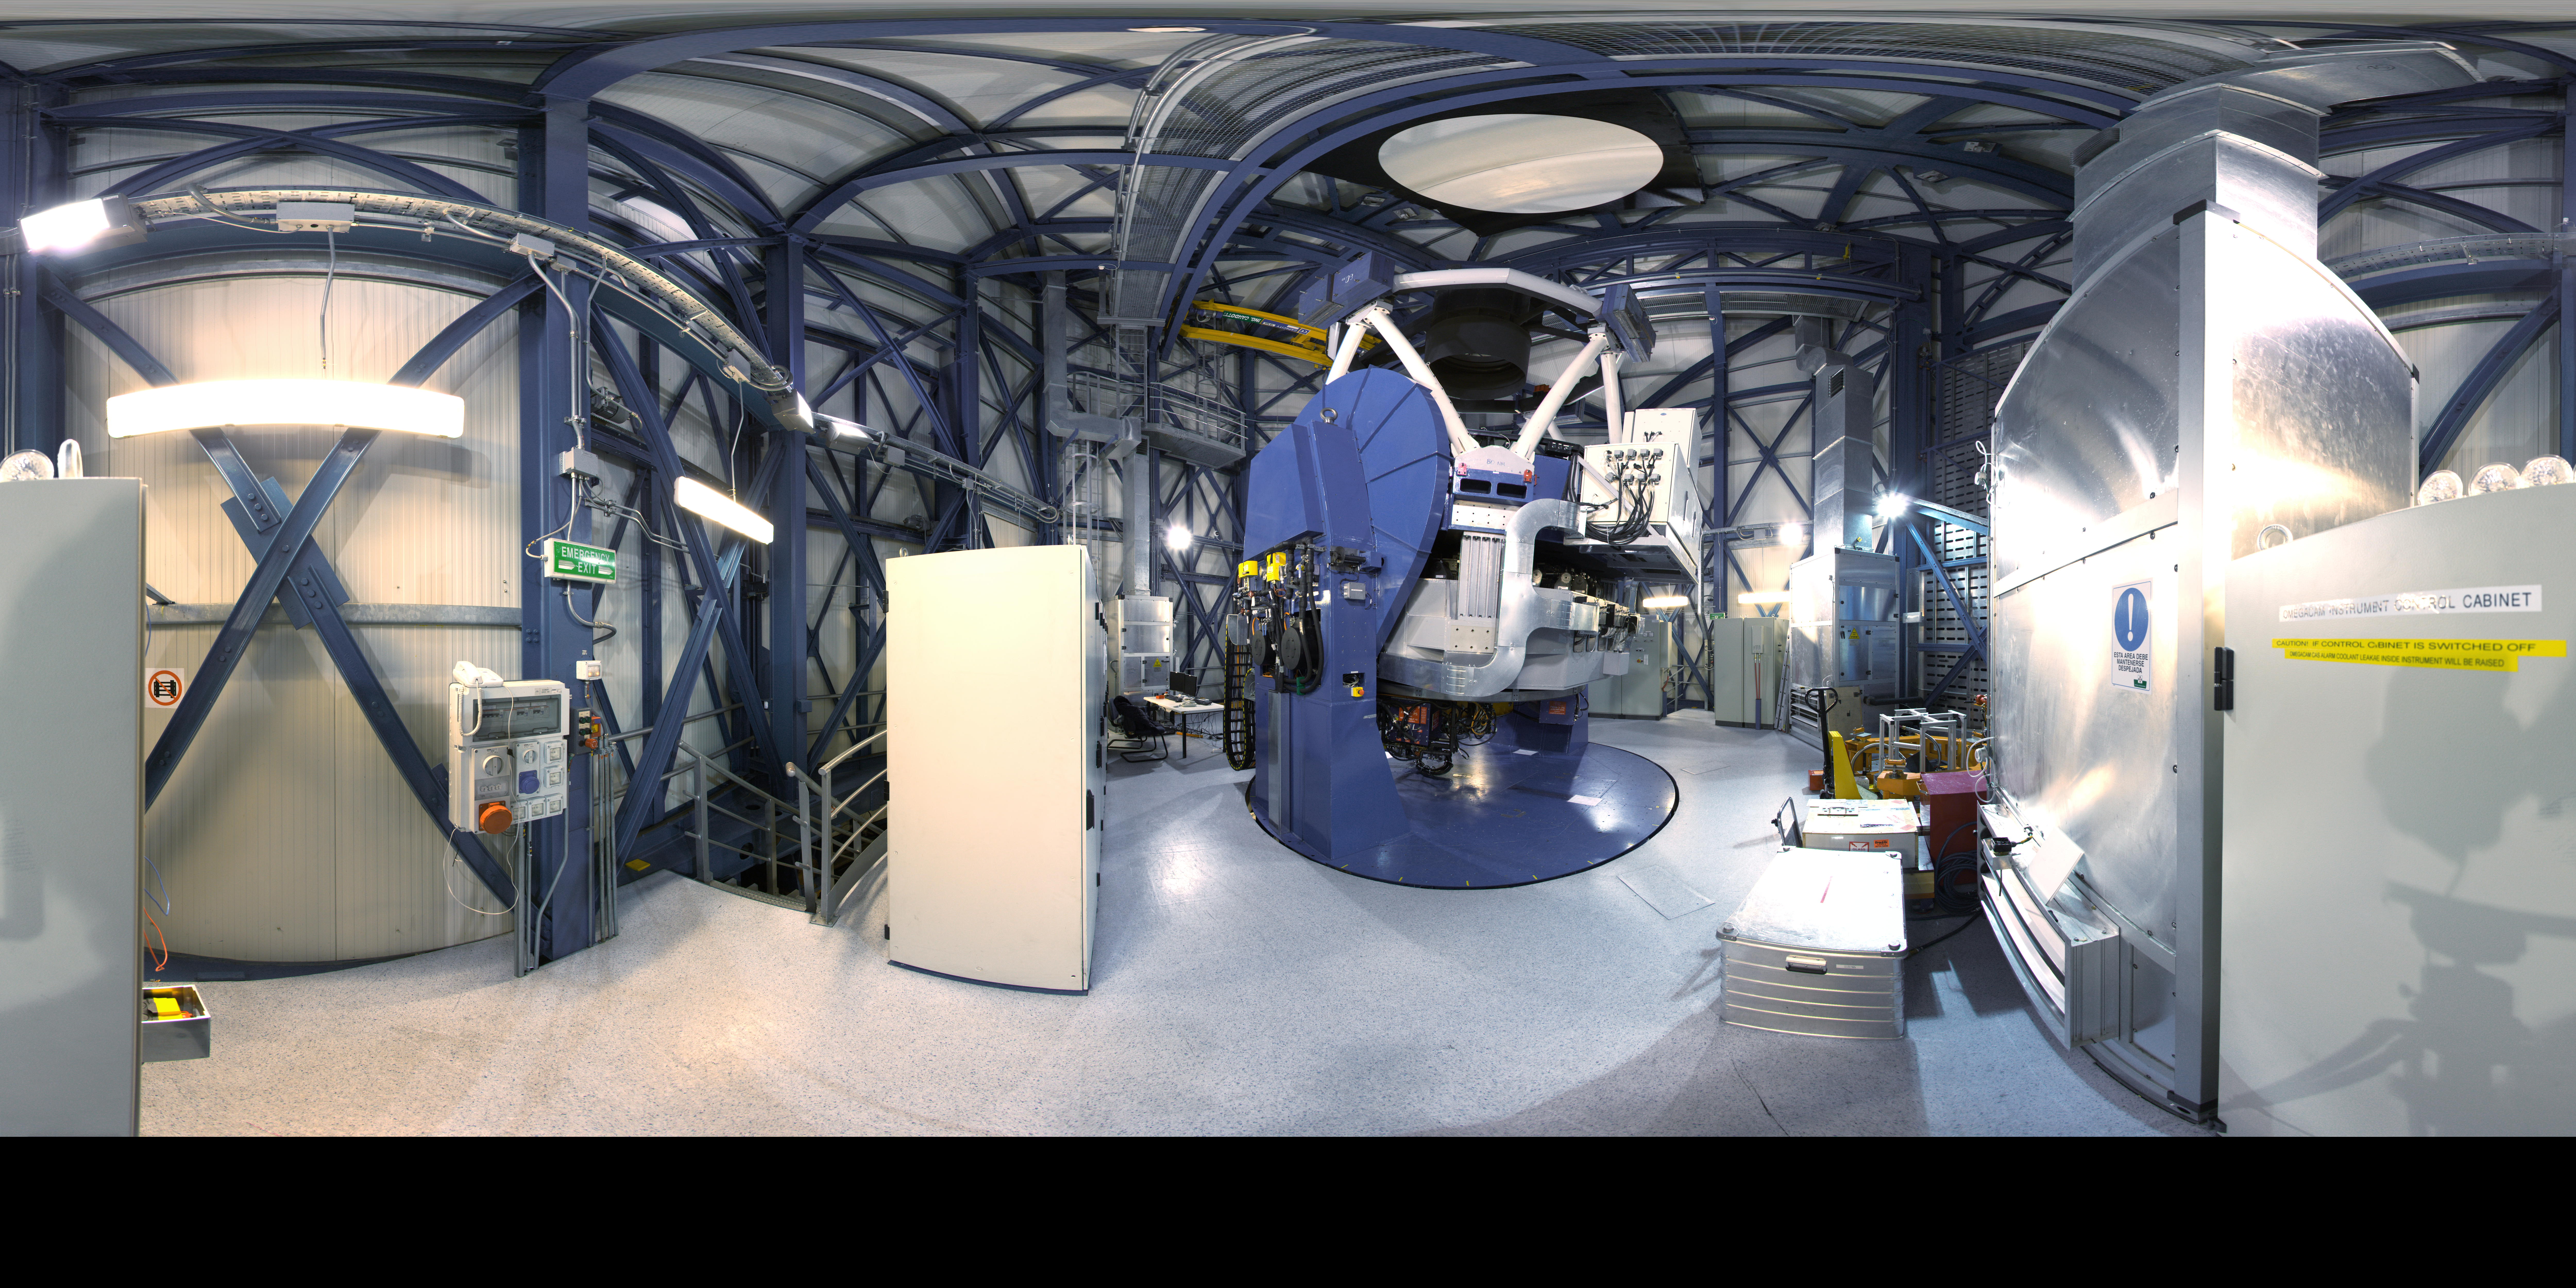

Inside the VST

360 degree panorama taken inside the dome of the VLT Survey Telescope, at Paranal Observatory.

Credit: ESO